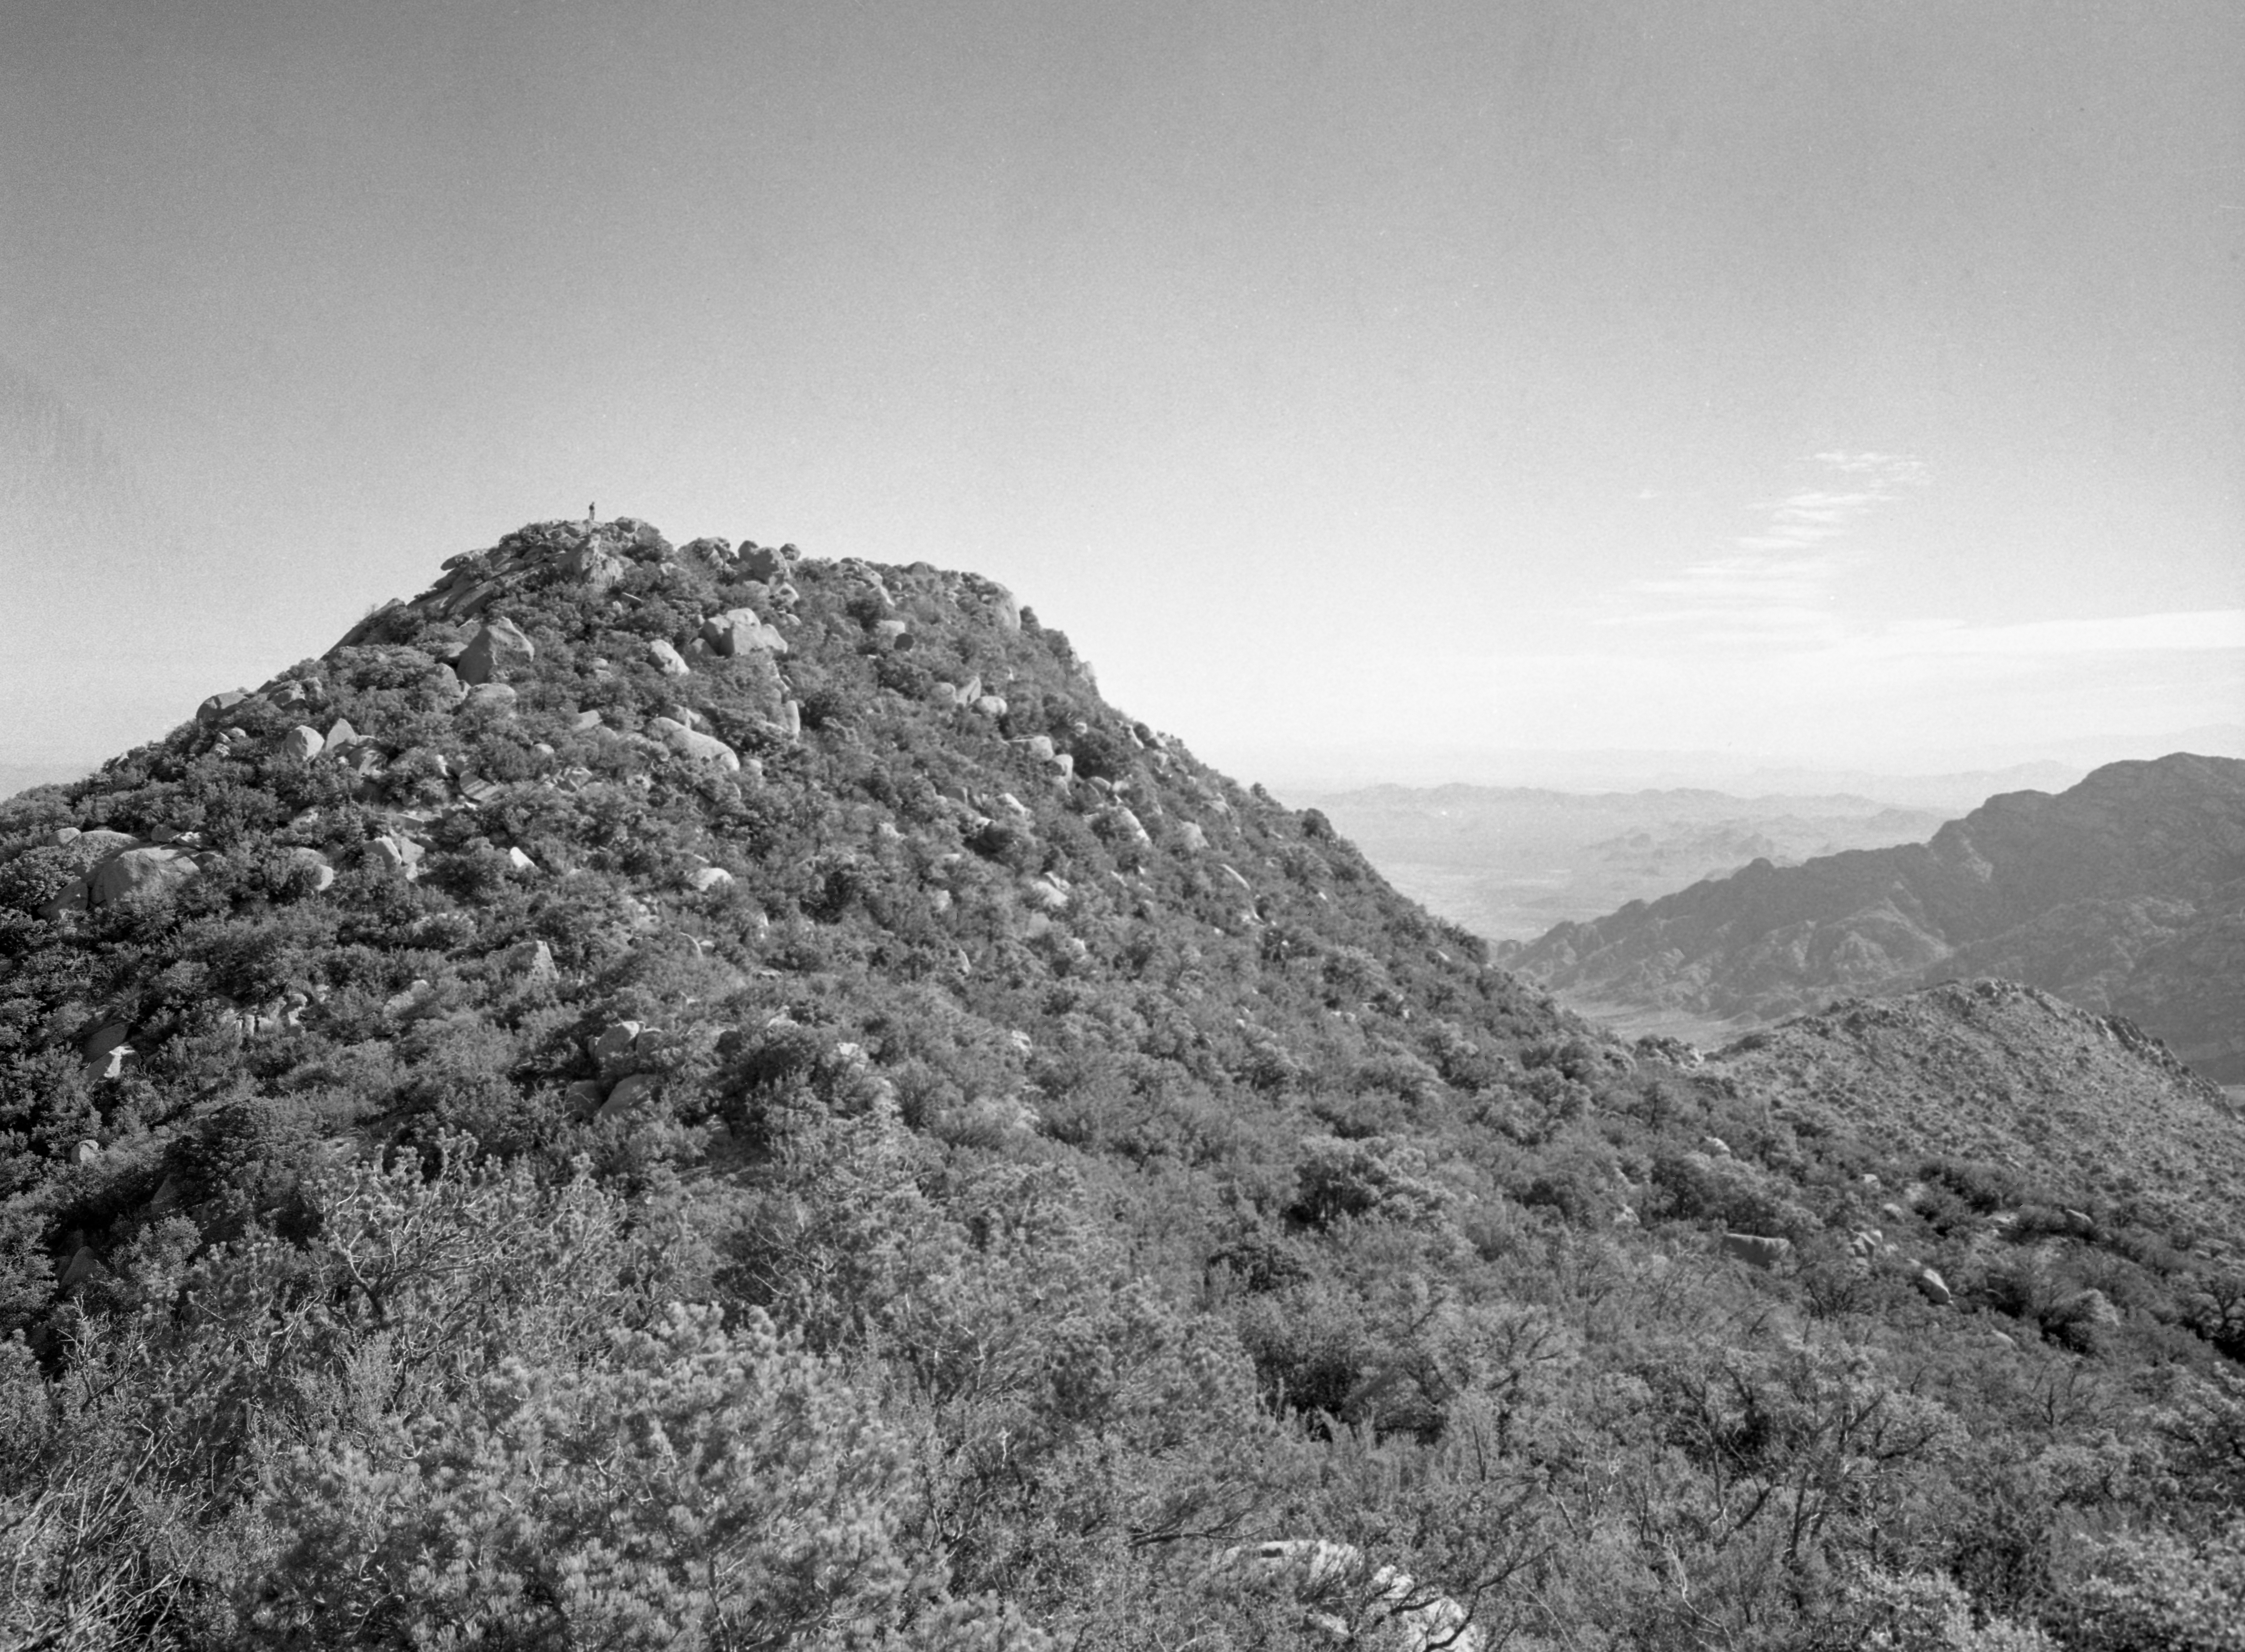

Early Photo of Kitt Peak, 1958

This image is stored at NOIRLab Headquarters in Tucson, Arizona. For the original negative of this image, see KPNO Negatives envelope 440, 449. It was captured in 1958.

This image shows early photos of Kitt Peak, valley and mountain top. View of future 4-meter telescope site (peak of Kitt Peak).

This image is part of NSF NOIRLab’s historical archives.

Credit: KPNO/NOIRLab/NSF/AURA